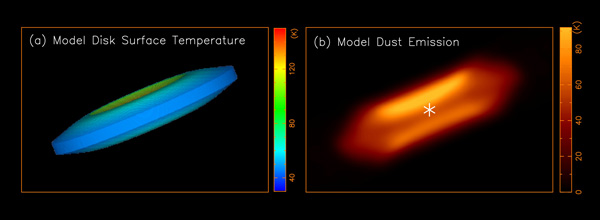

An accretion disk model that reproduces the observed disk emission

An accretion disk model that reproduces the observed disk emission. (a) The accretion disk model with the disk surface temperature. (b) The image created based on the model, is roughly the same as the observed image of the disk.

Credit: Lee et al.Mo